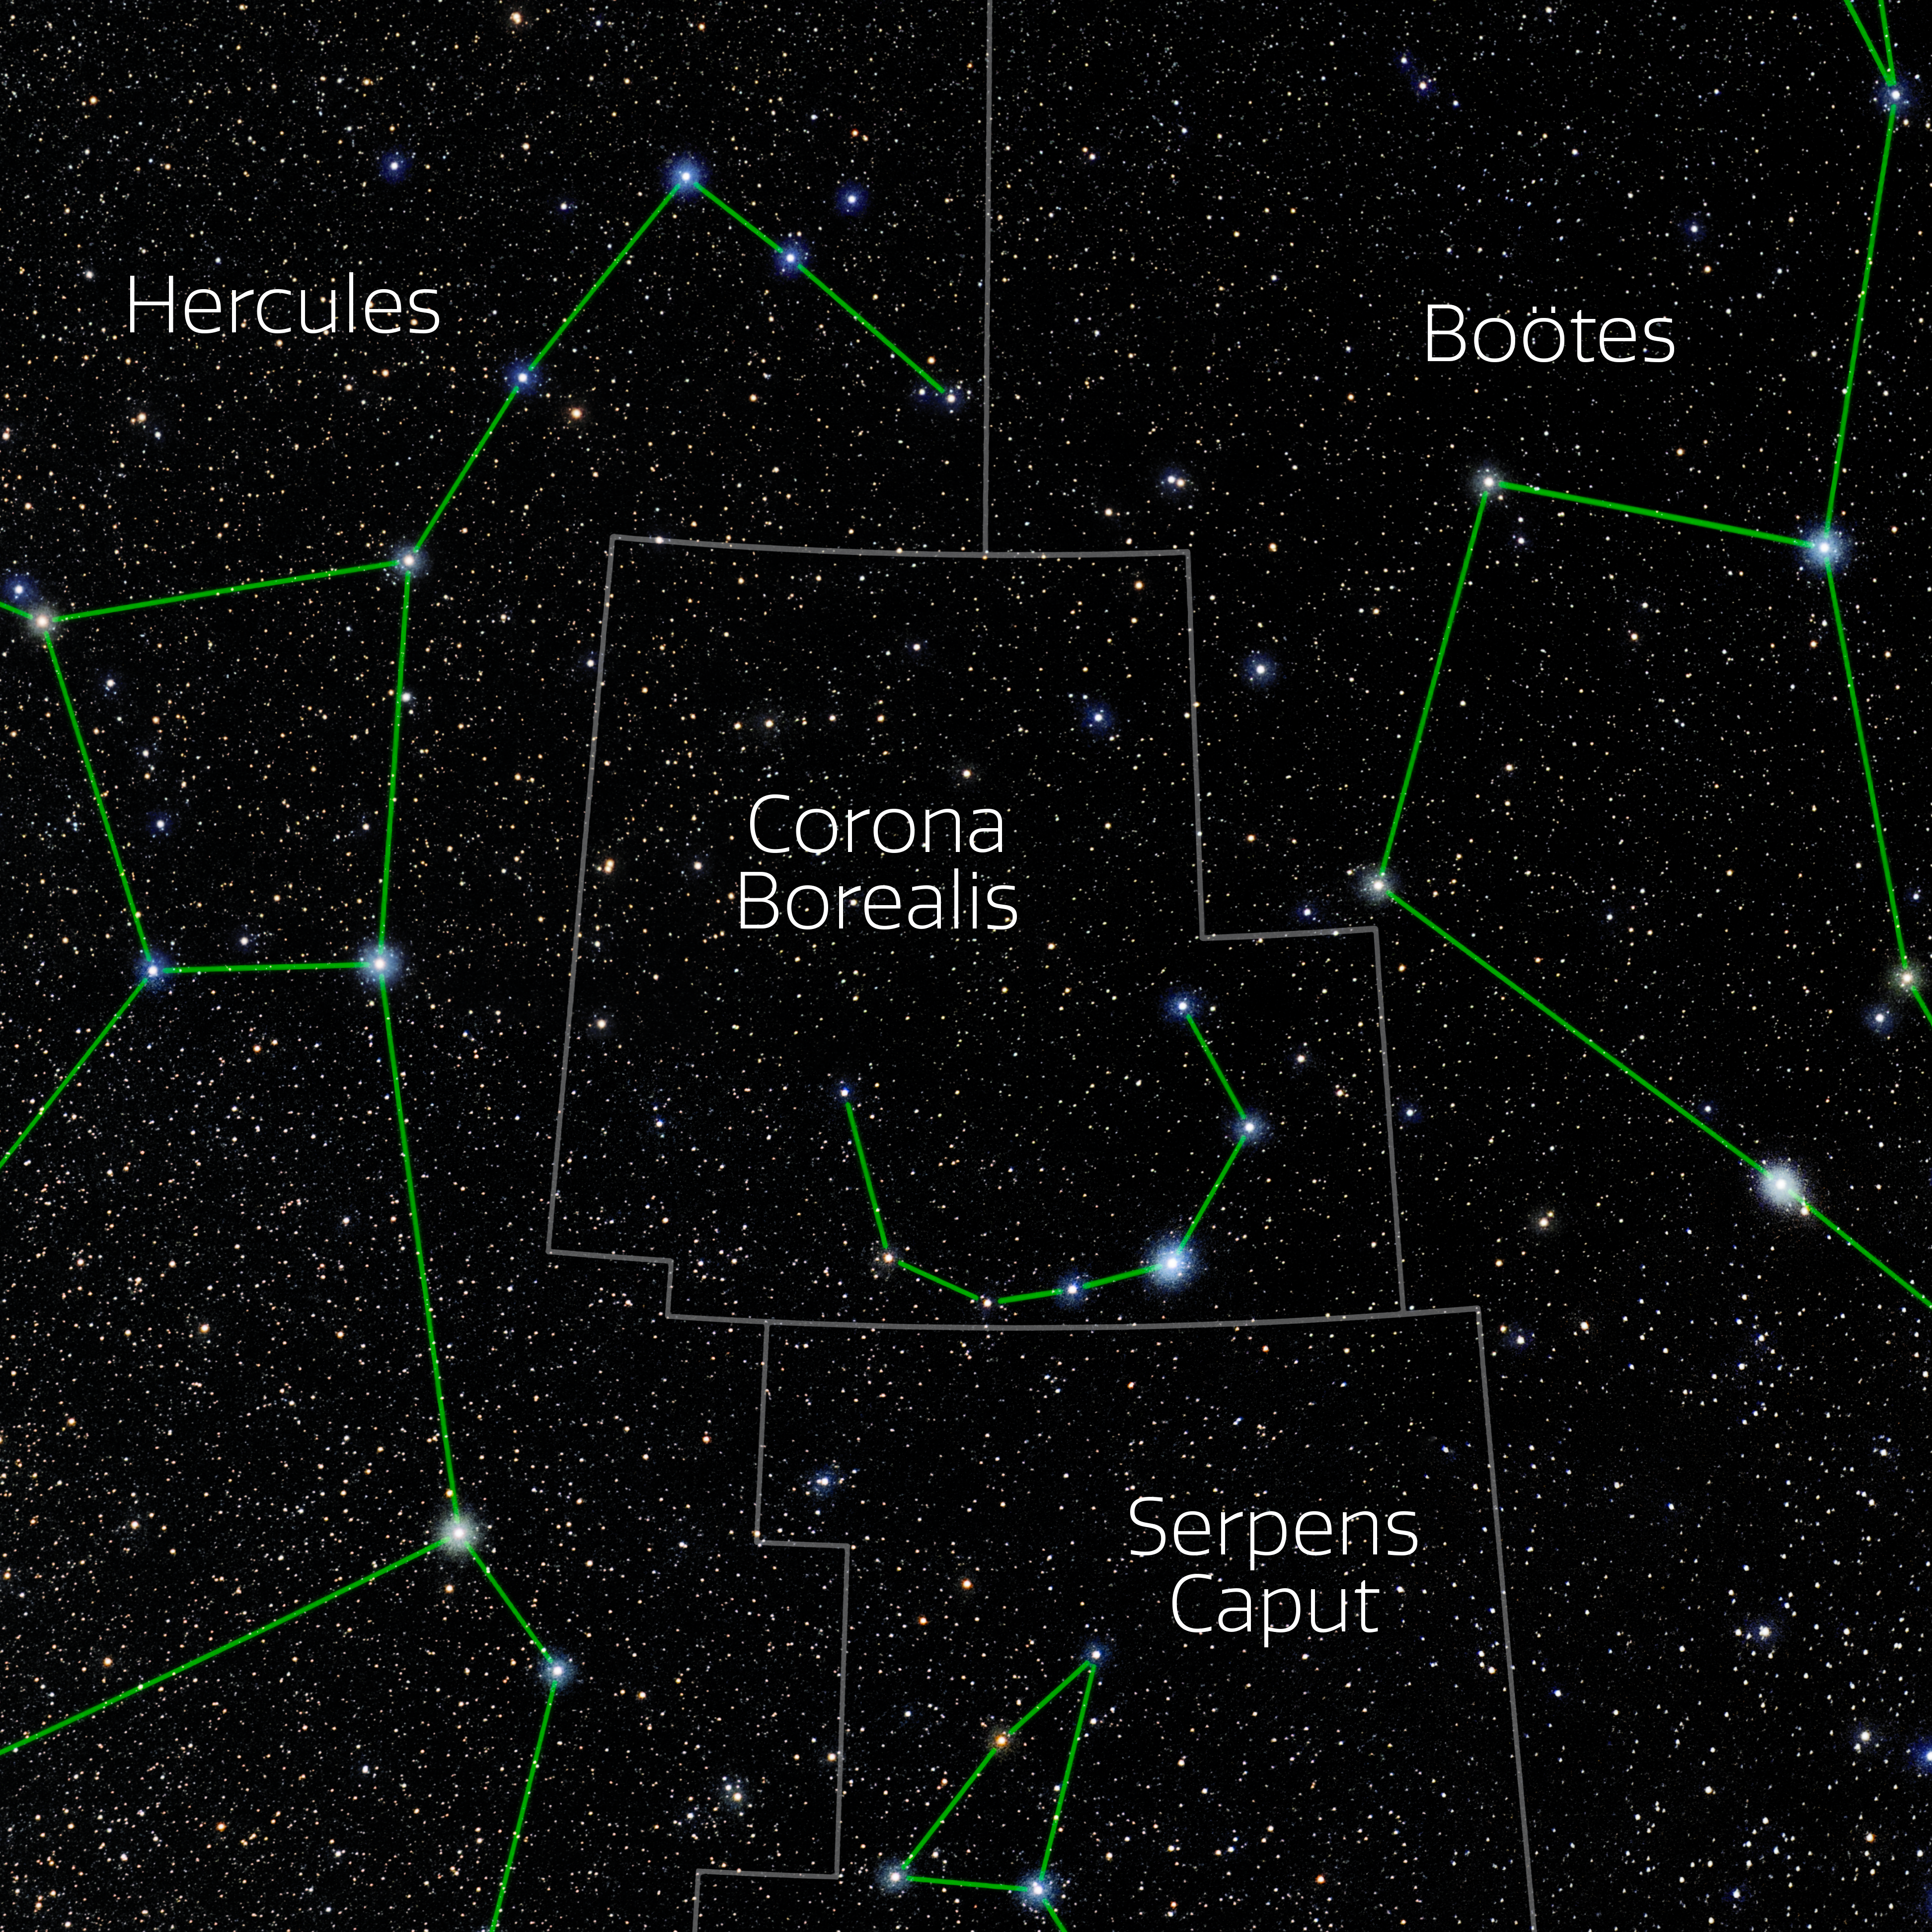

Corona Borealis (Annotated)

Photo of the constellation Corona Borealis with annotations from IAU and Sky & Telescope. Here is the non-annotated version.

Credit: E. Slawik/NOIRLab/NSF/AURA/M. Zamani